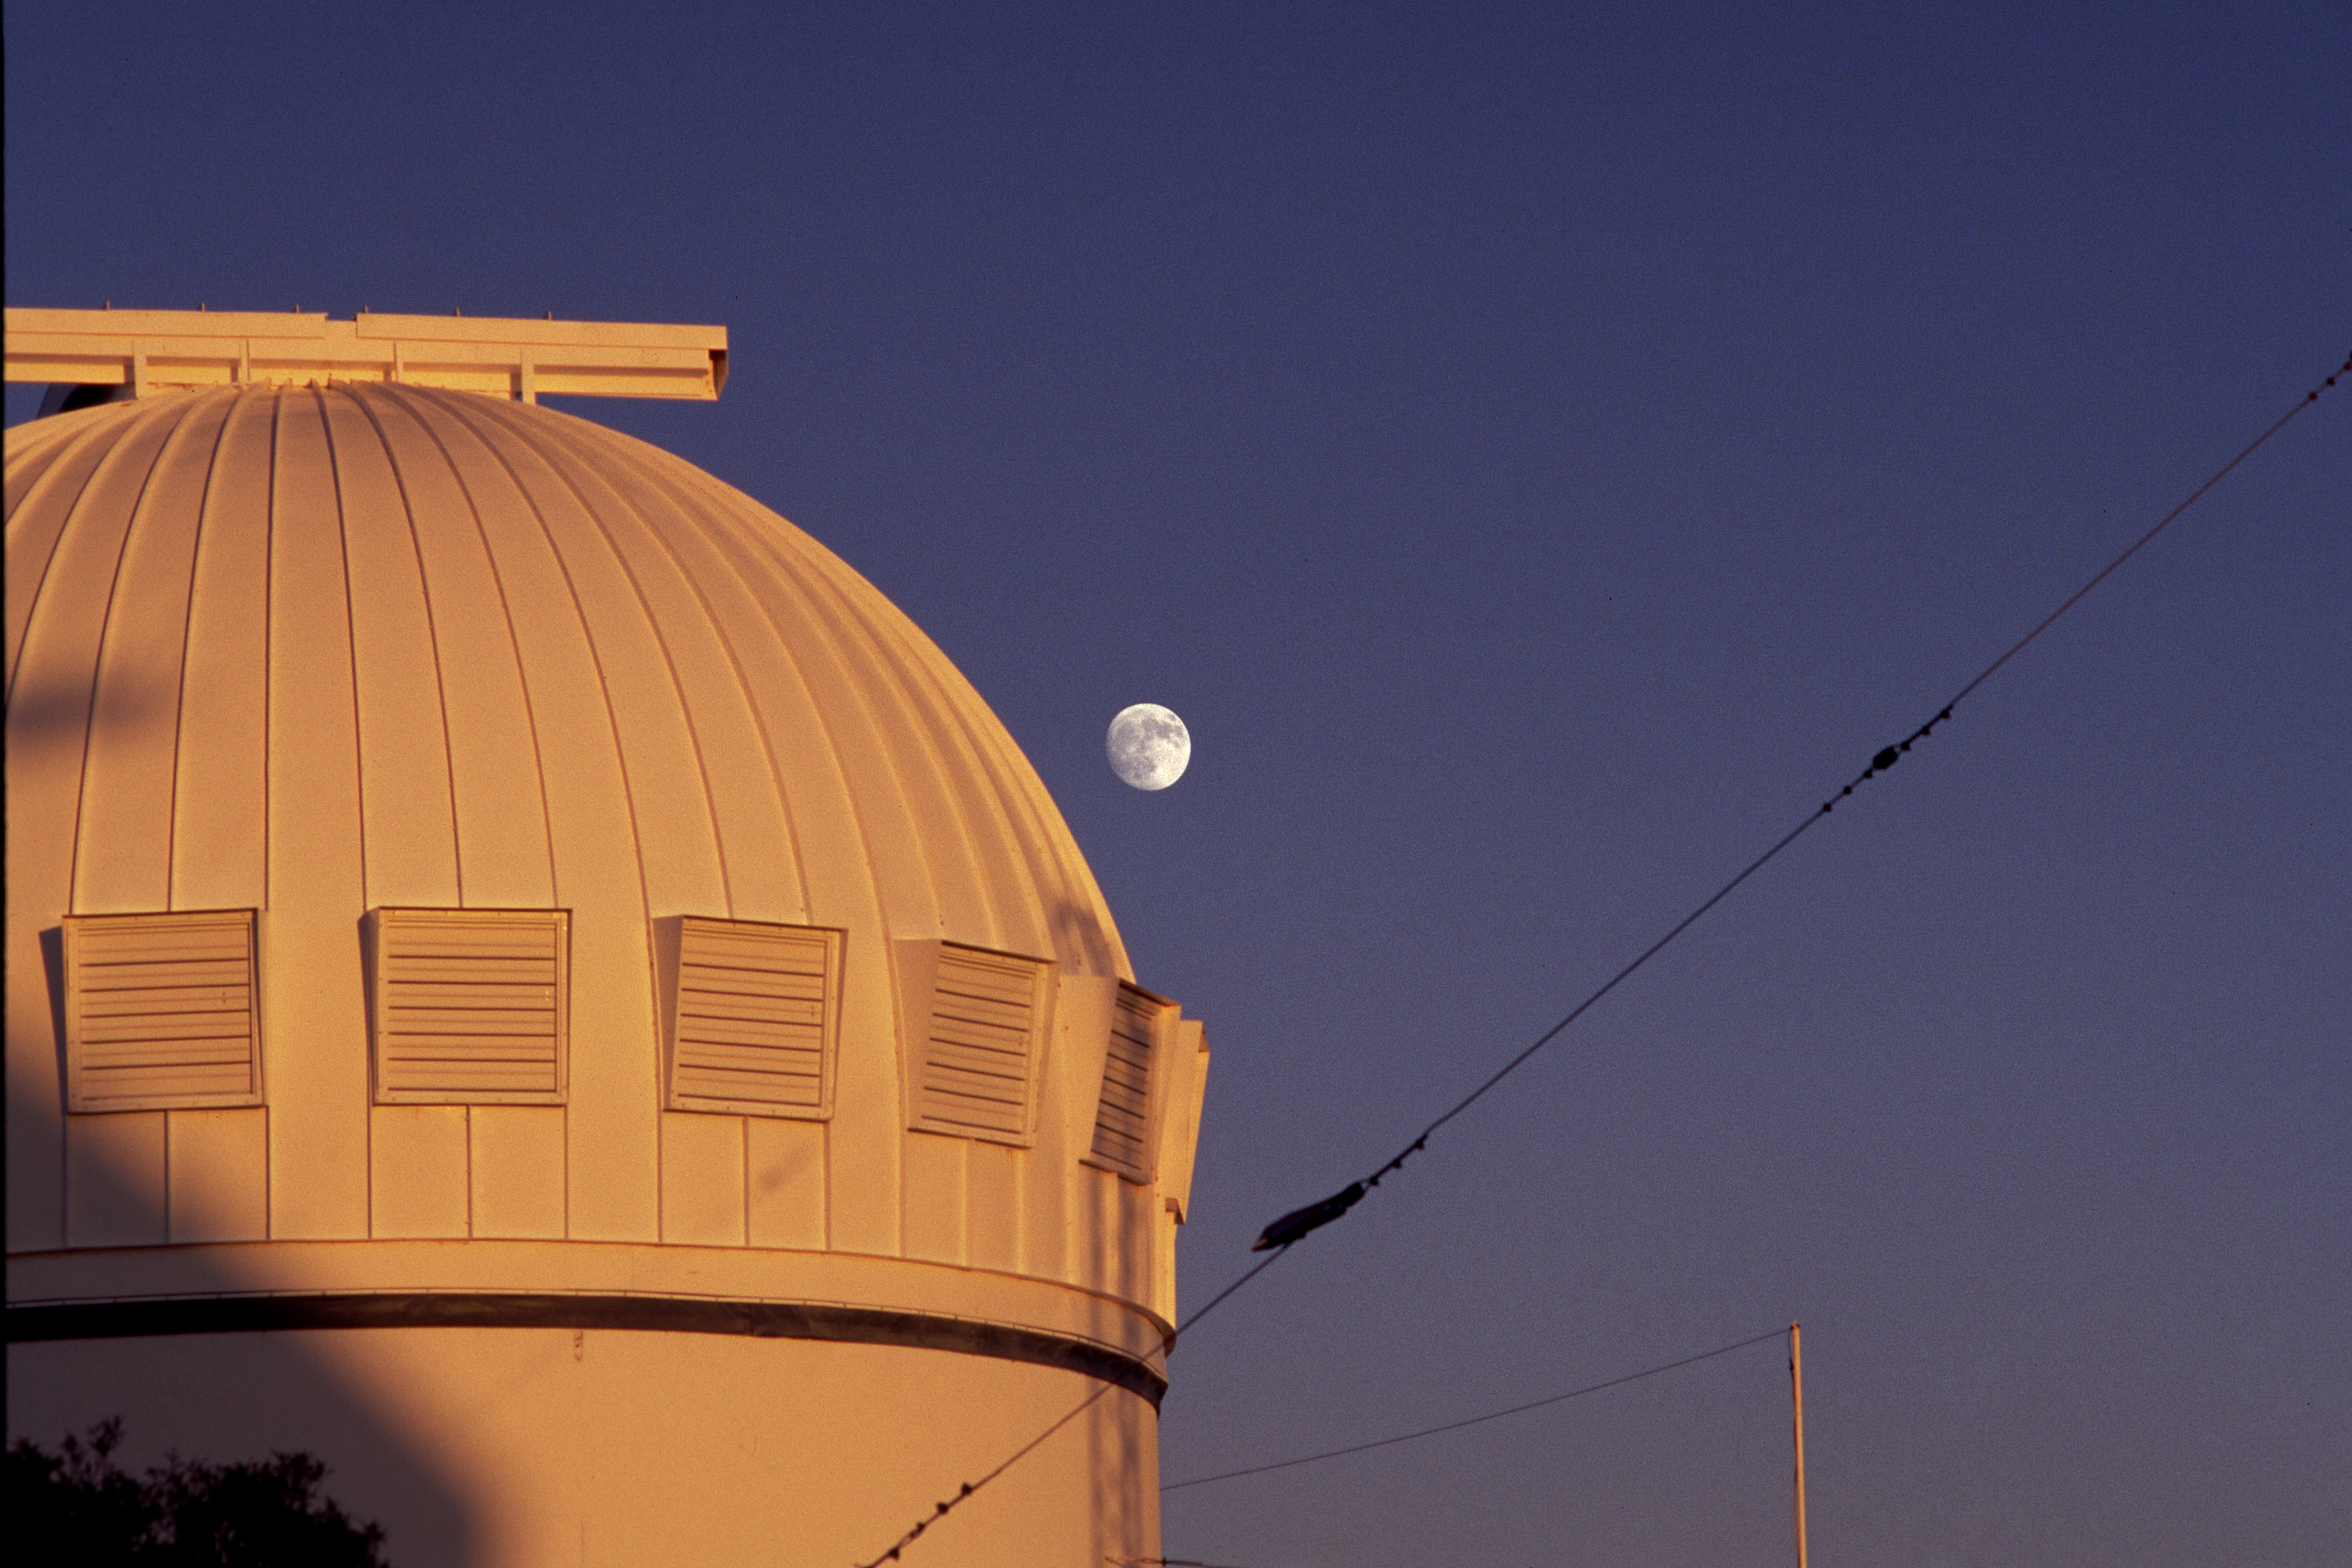

WIYN 0.9m at dusk

Part of the WIYN 0.9-meter telescope as seen at dusk, looking to the east and with the moon in the background.

Credit: NOIRLab/NSF/AURA